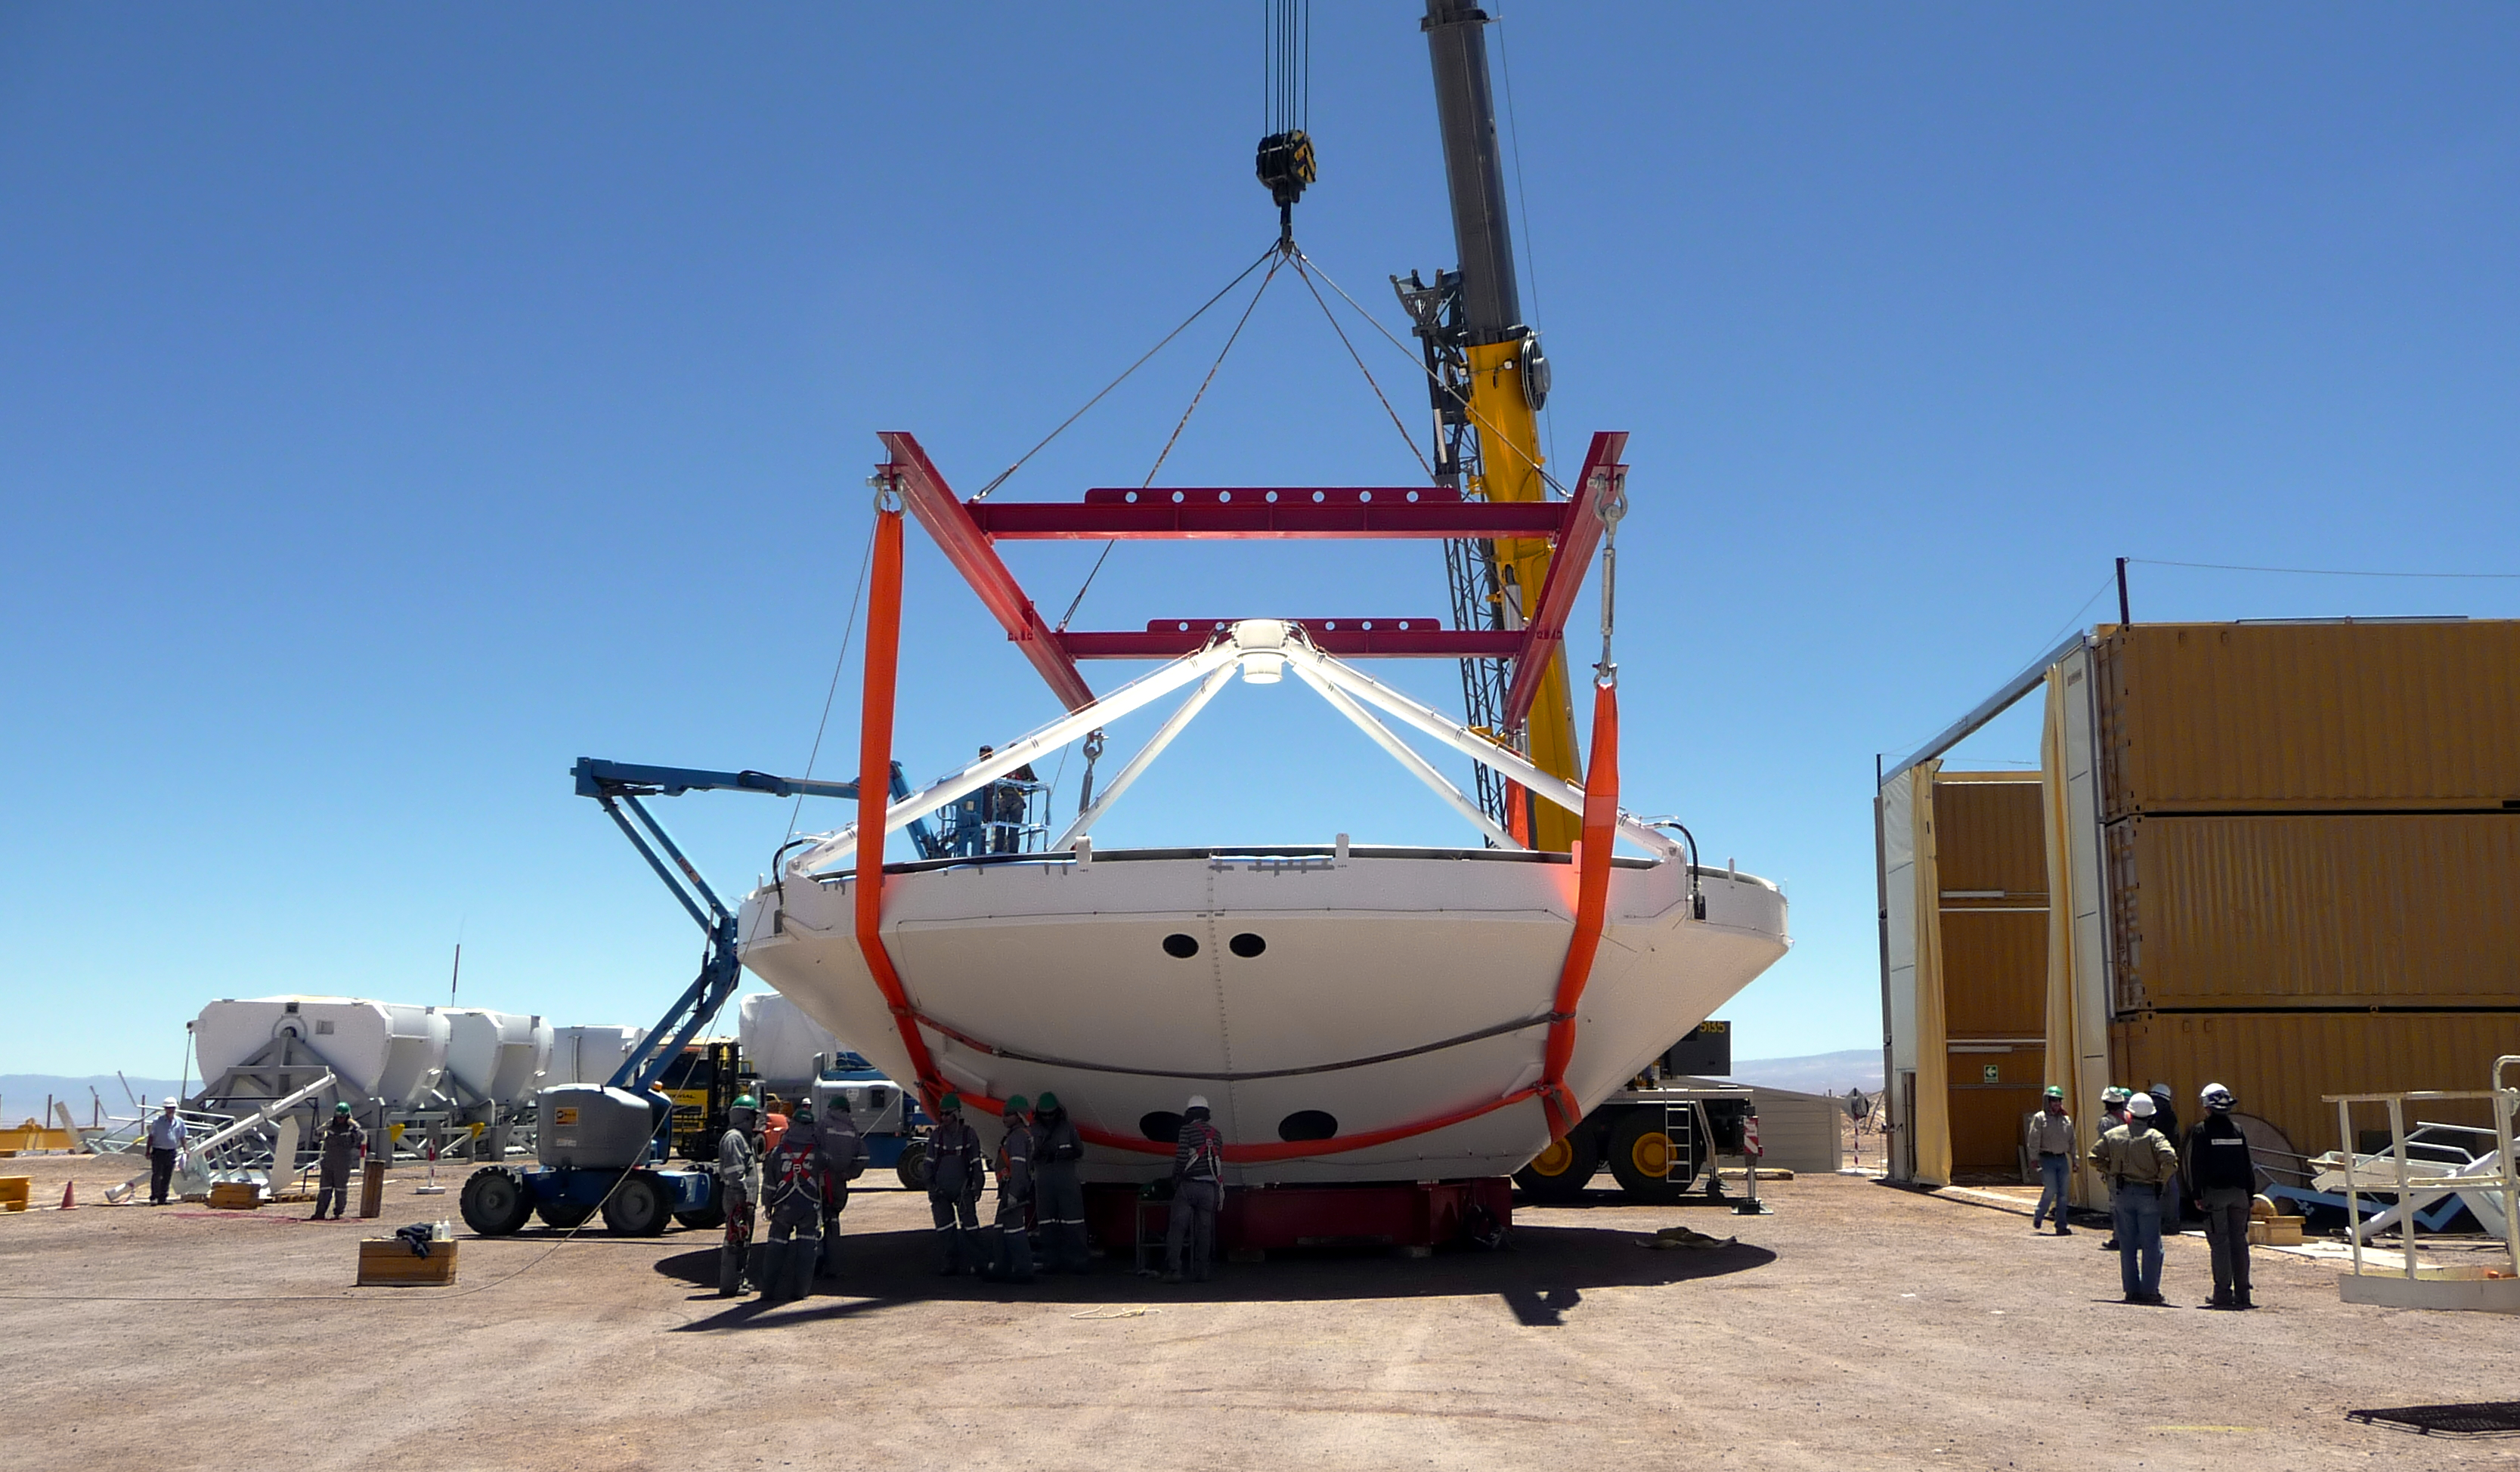

Assembly of first European ALMA antenna

Image of the assembly of the first European antenna for the Atacama Large Millimeter/submillimeter Array (ALMA). ALMA, the largest ground-based astronomy project in existence, will ultimately be comprised of a giant array of 12-m submillimetre quality antennas, with baselines of several kilometres. An additional, compact array of 7-m and 12-m antennas will complement the main array. ALMA will be based on the Chajnantor plain of the Chilean Andes, 5000 m above sea level. Construction on ALMA started in 2003 and will be completed in 2012. The ALMA project is an international collaboration between Europe, East Asia and North America in cooperation with the Republic of Chile.

Credit: ALMA (ESO/NAOJ/NRAO)/S. Rossi (ESO)